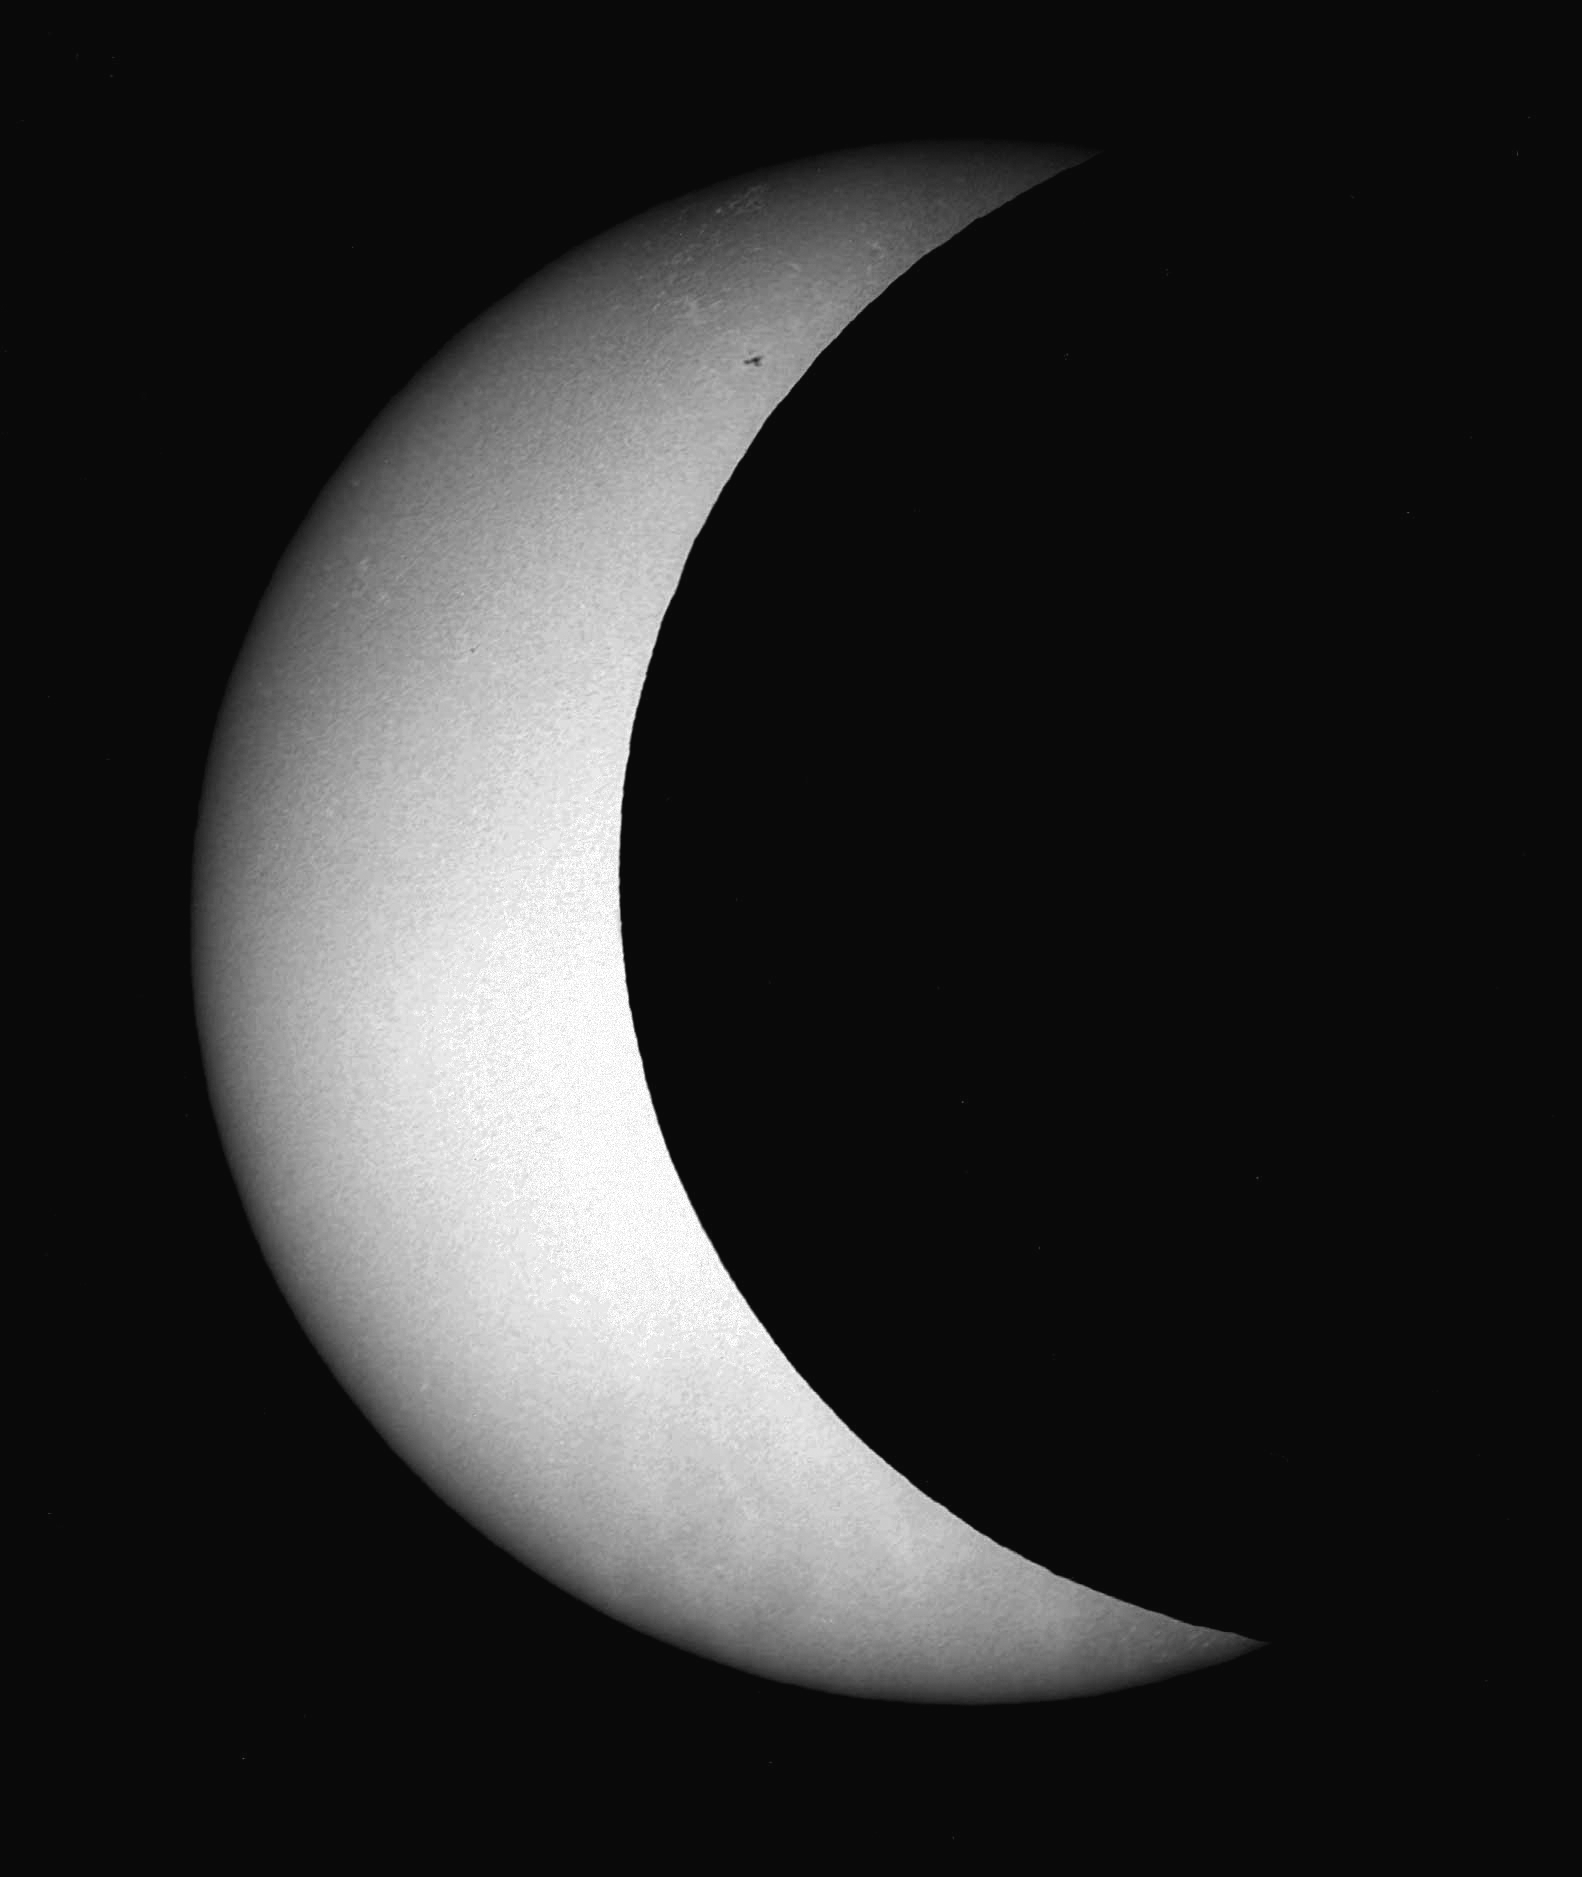

June 2002 solar eclipse

Three-quarter solar eclipse observed at the Kitt Peak Vacuum Telescope on June 10, 2002, by Dr. Bill Livingston.

Credit: Bill Livingston, NSO/AURA/NSF